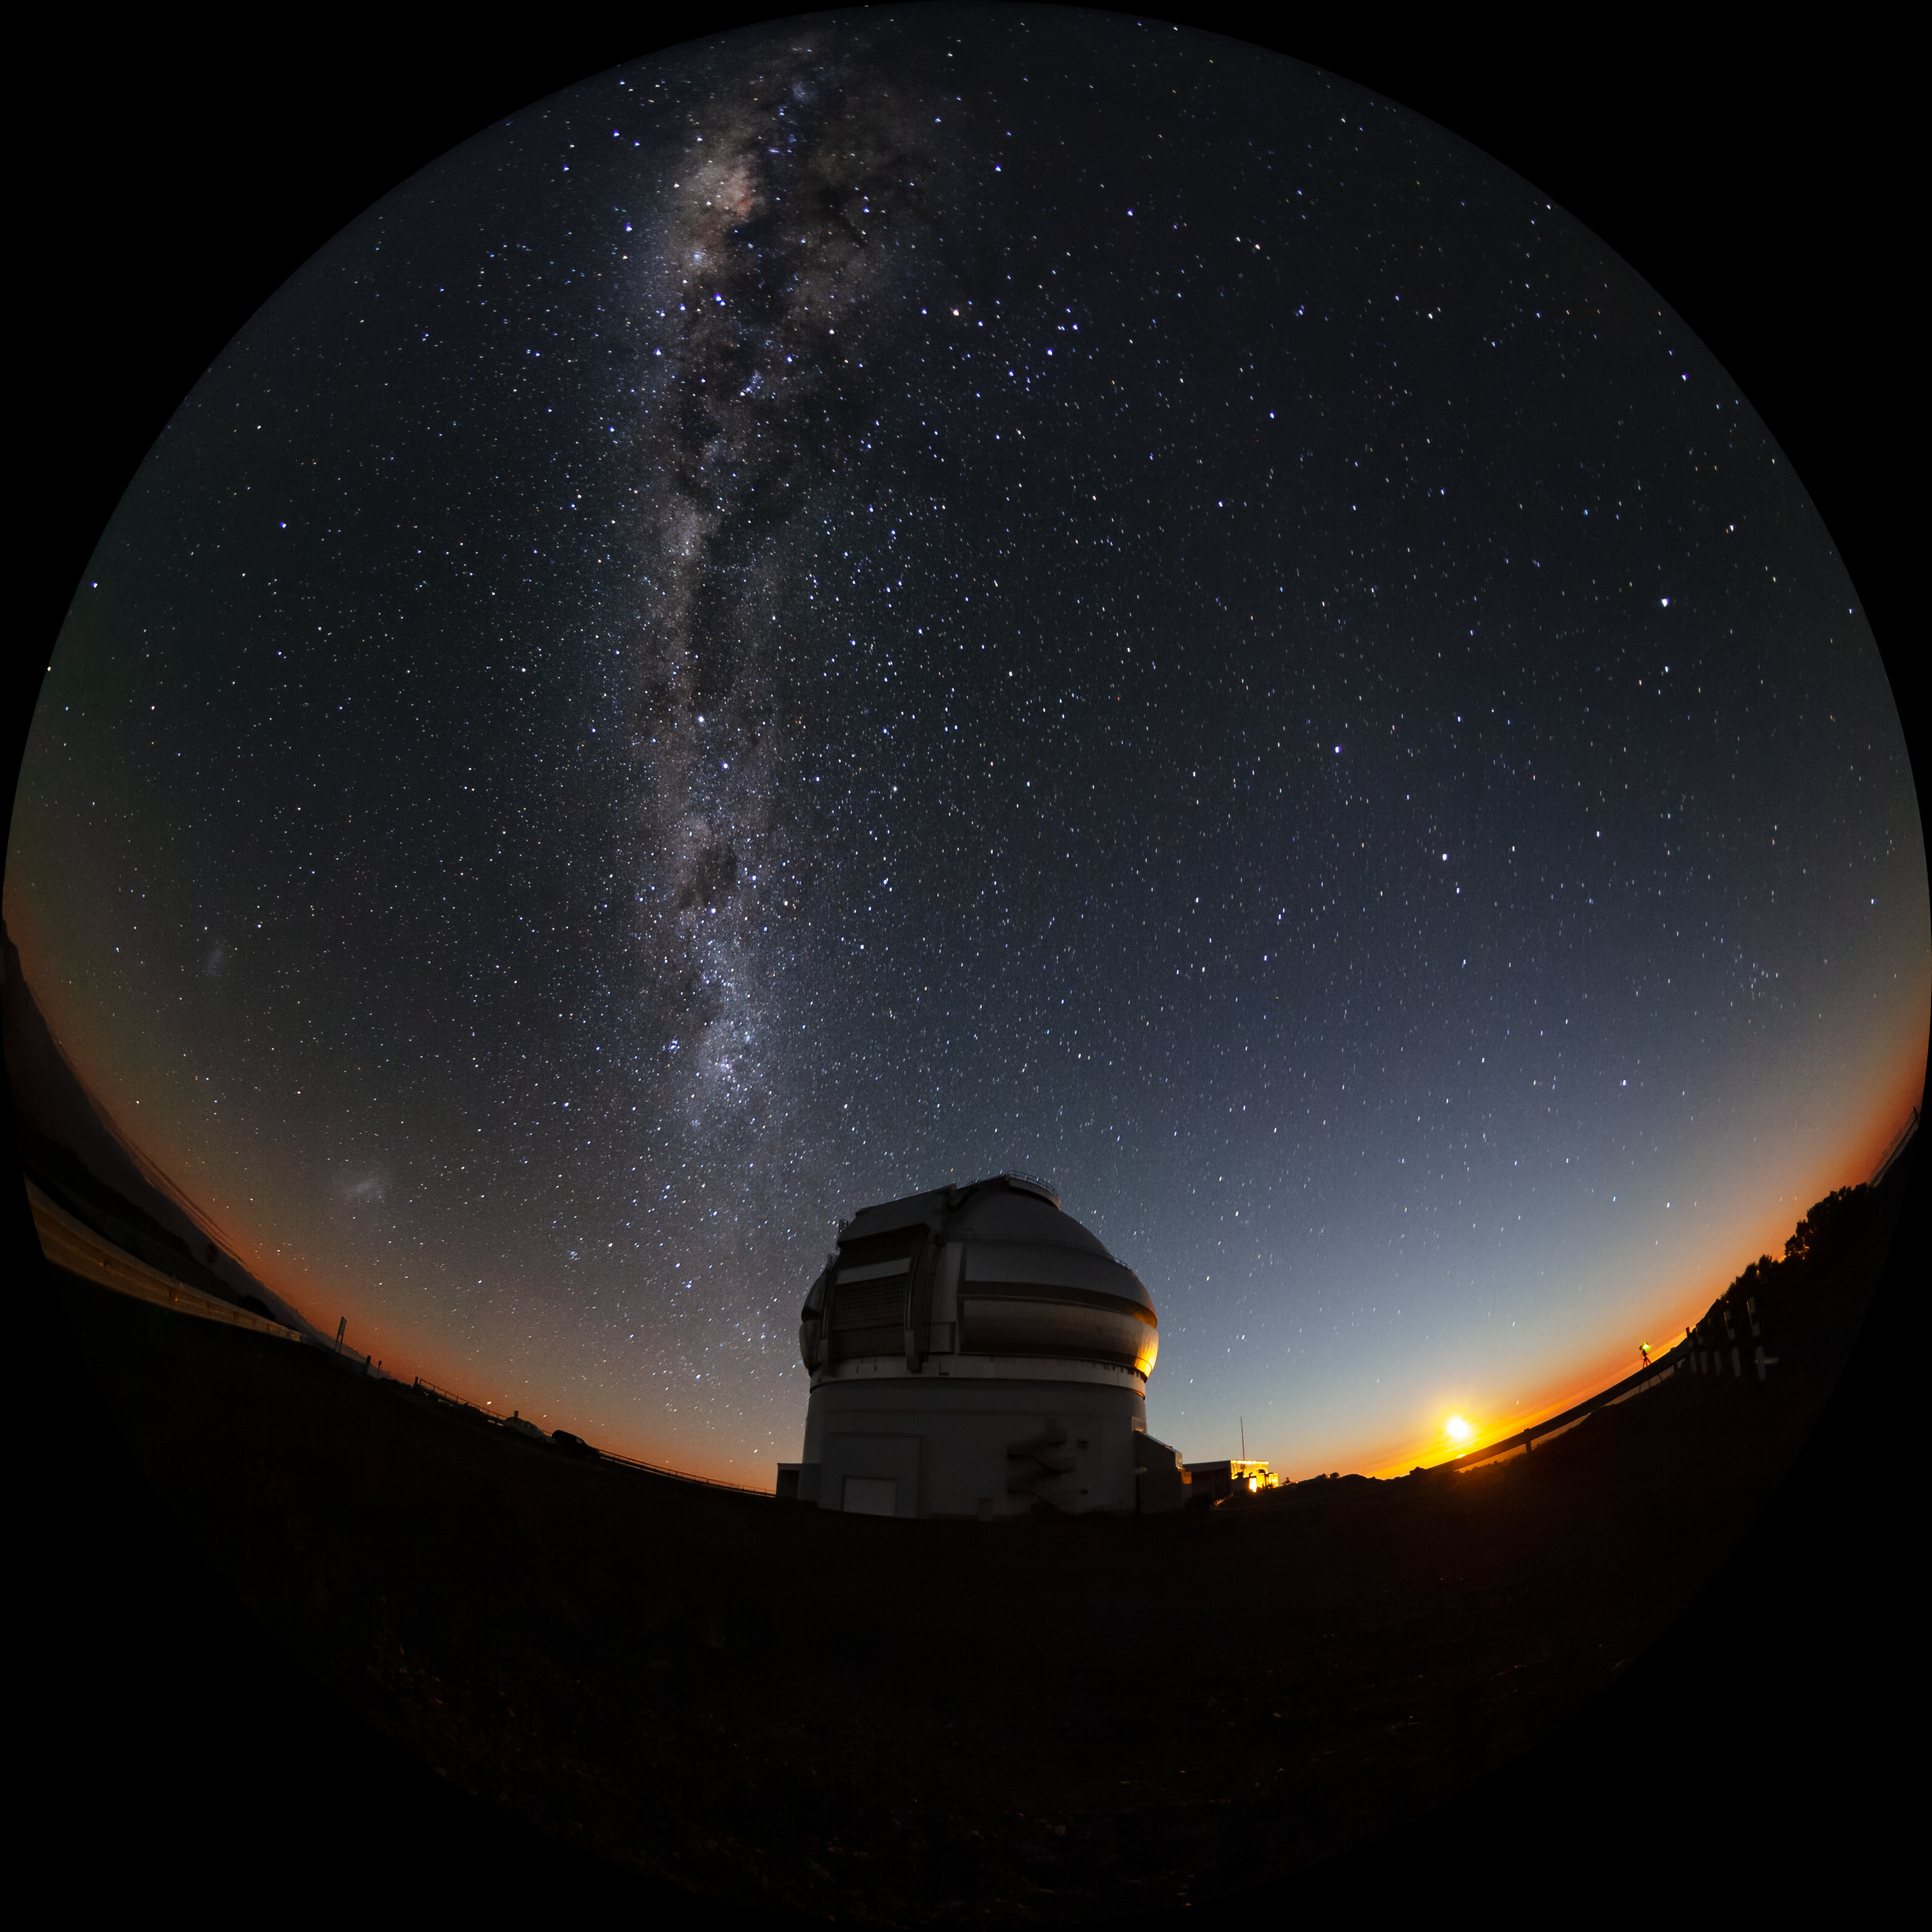

Milky Way and Magellanic Clouds over Gemini South

The Milky Way and the two Magellanic Clouds are visible over the Gemini South telescope in this long-exposure photo. Gemini South is a part of the International Gemini Observatory, a program of NSF NOIRLab.

Credit: International Gemini Observatory/NOIRLab/AURA/NSF/M. Paredes